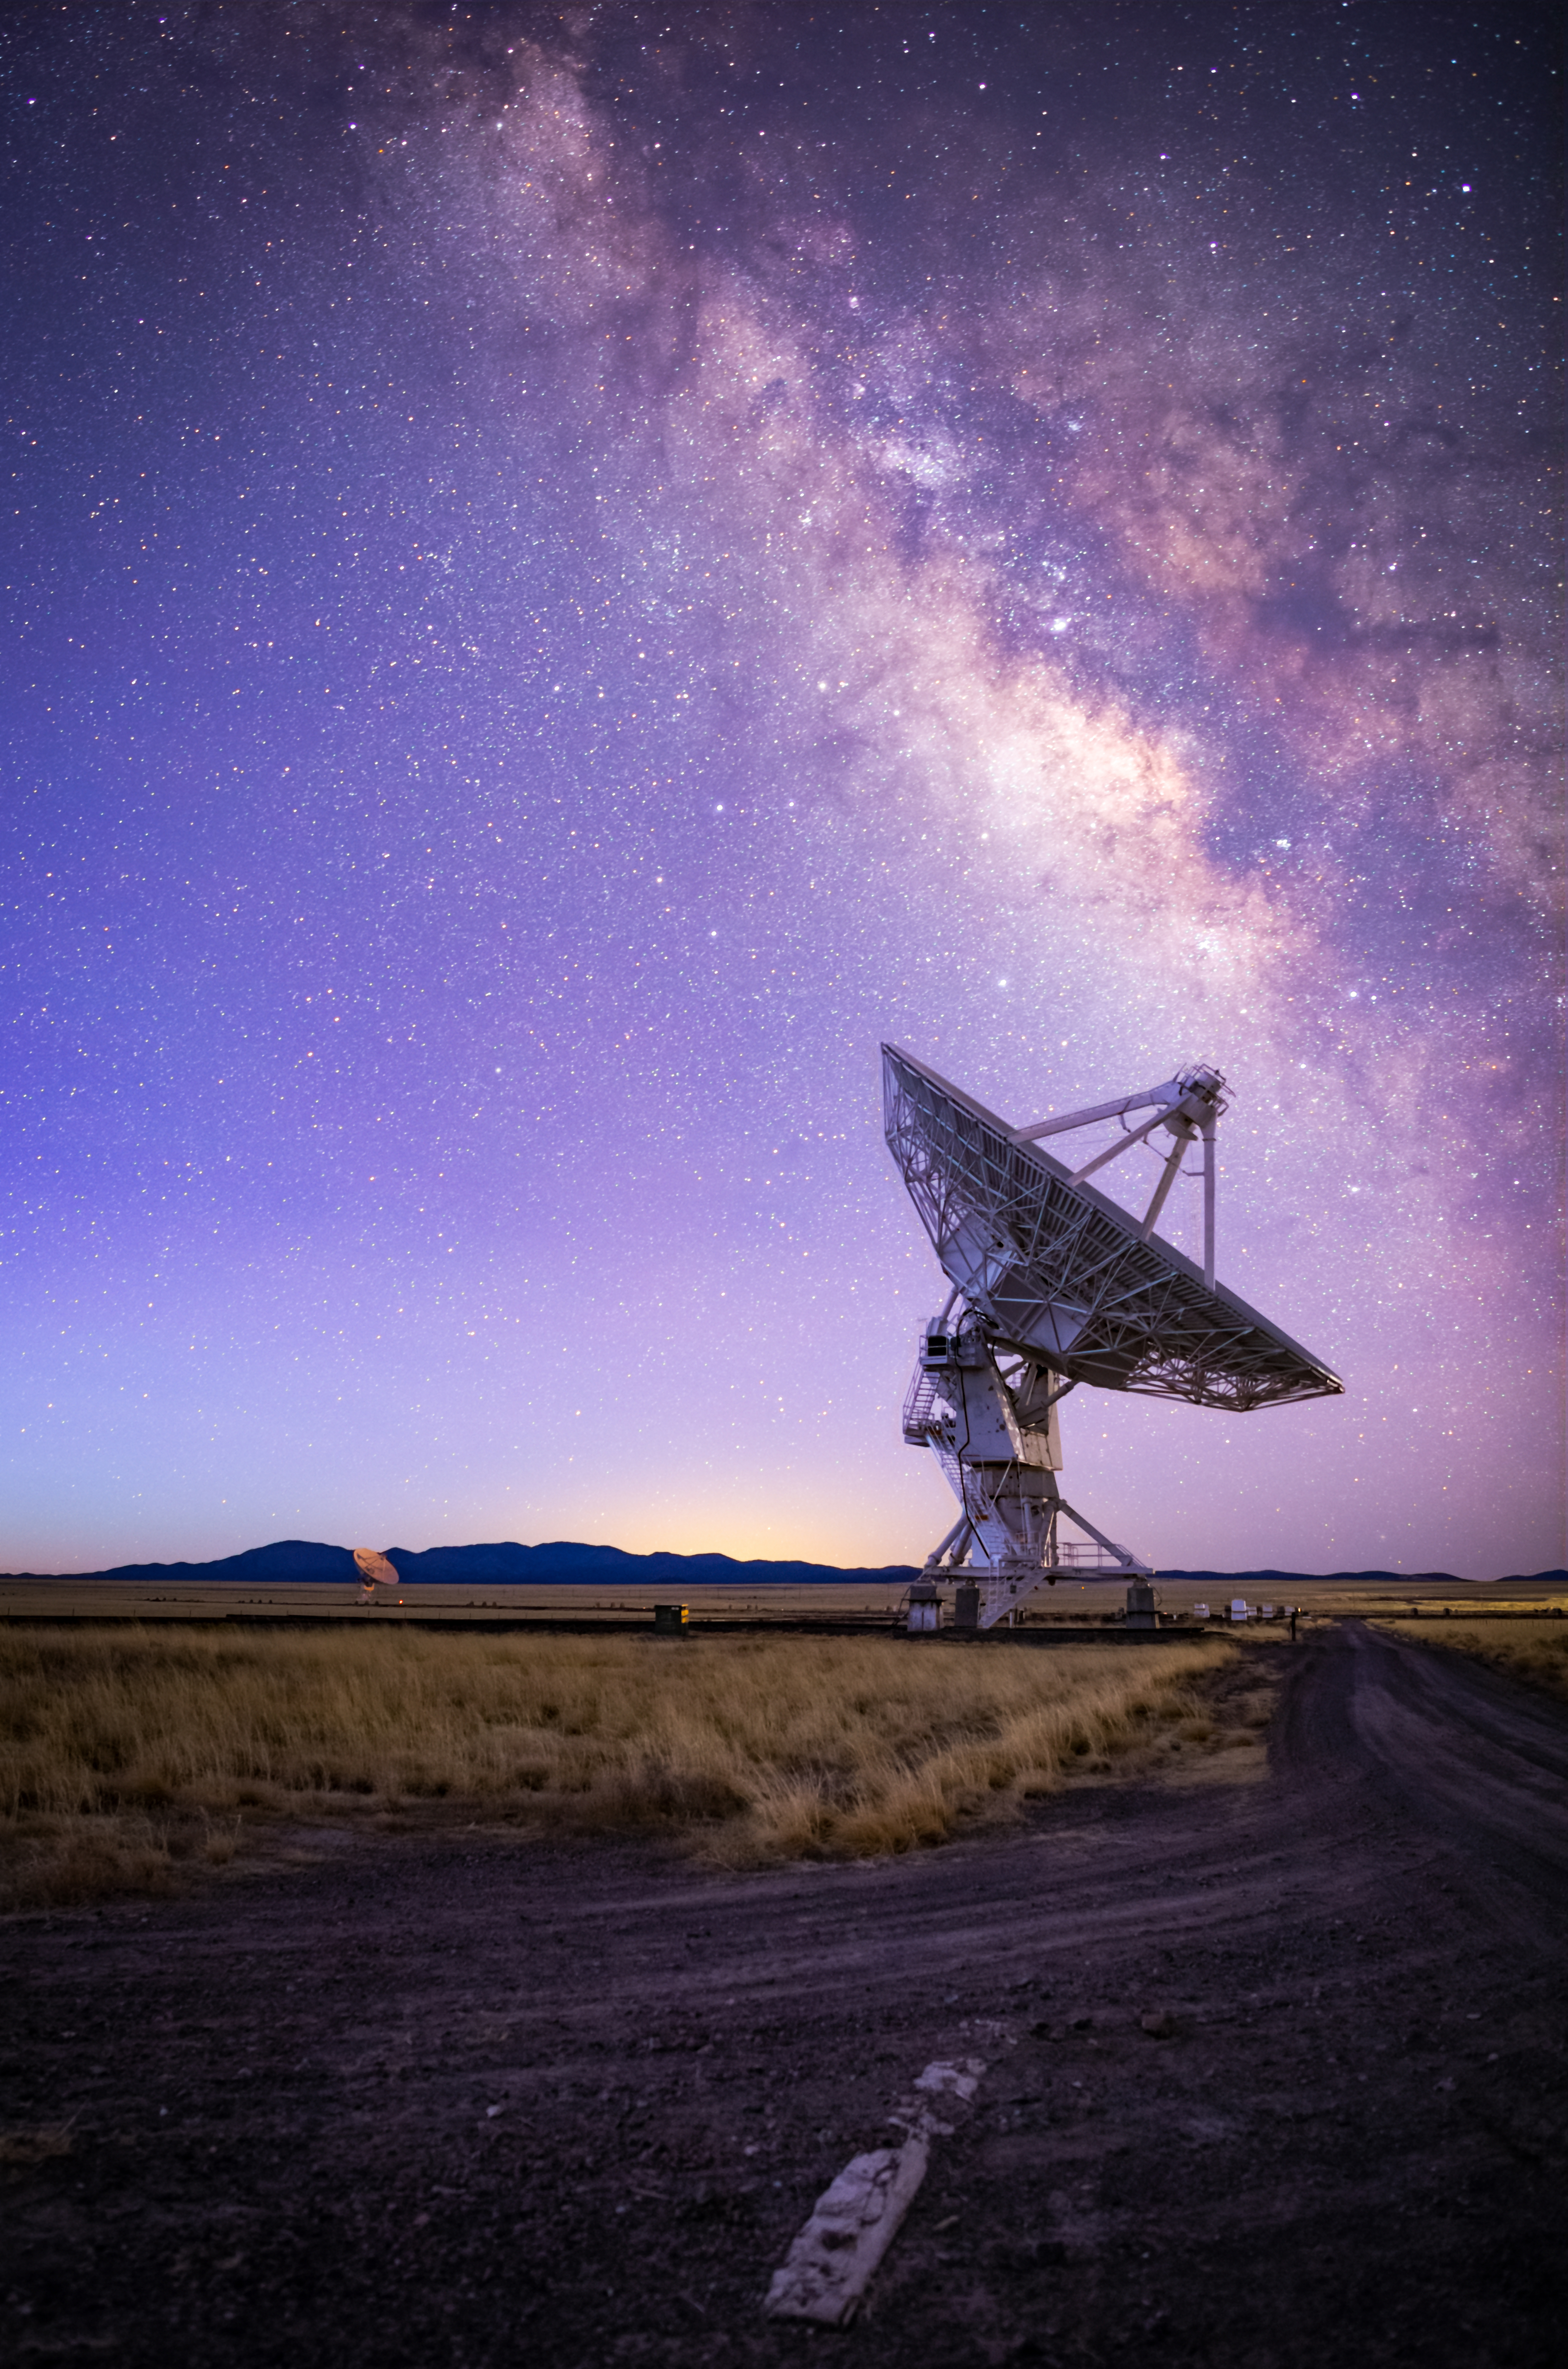

Very Large Array at Blue Hour

Photo taken by Bettymaya Foott as part of an astrophotography project with the National Radio Astronomy Observatory and the Very Large Array (VLA).

Credit: Bettymaya Foott, NRAO/AUI/NSF